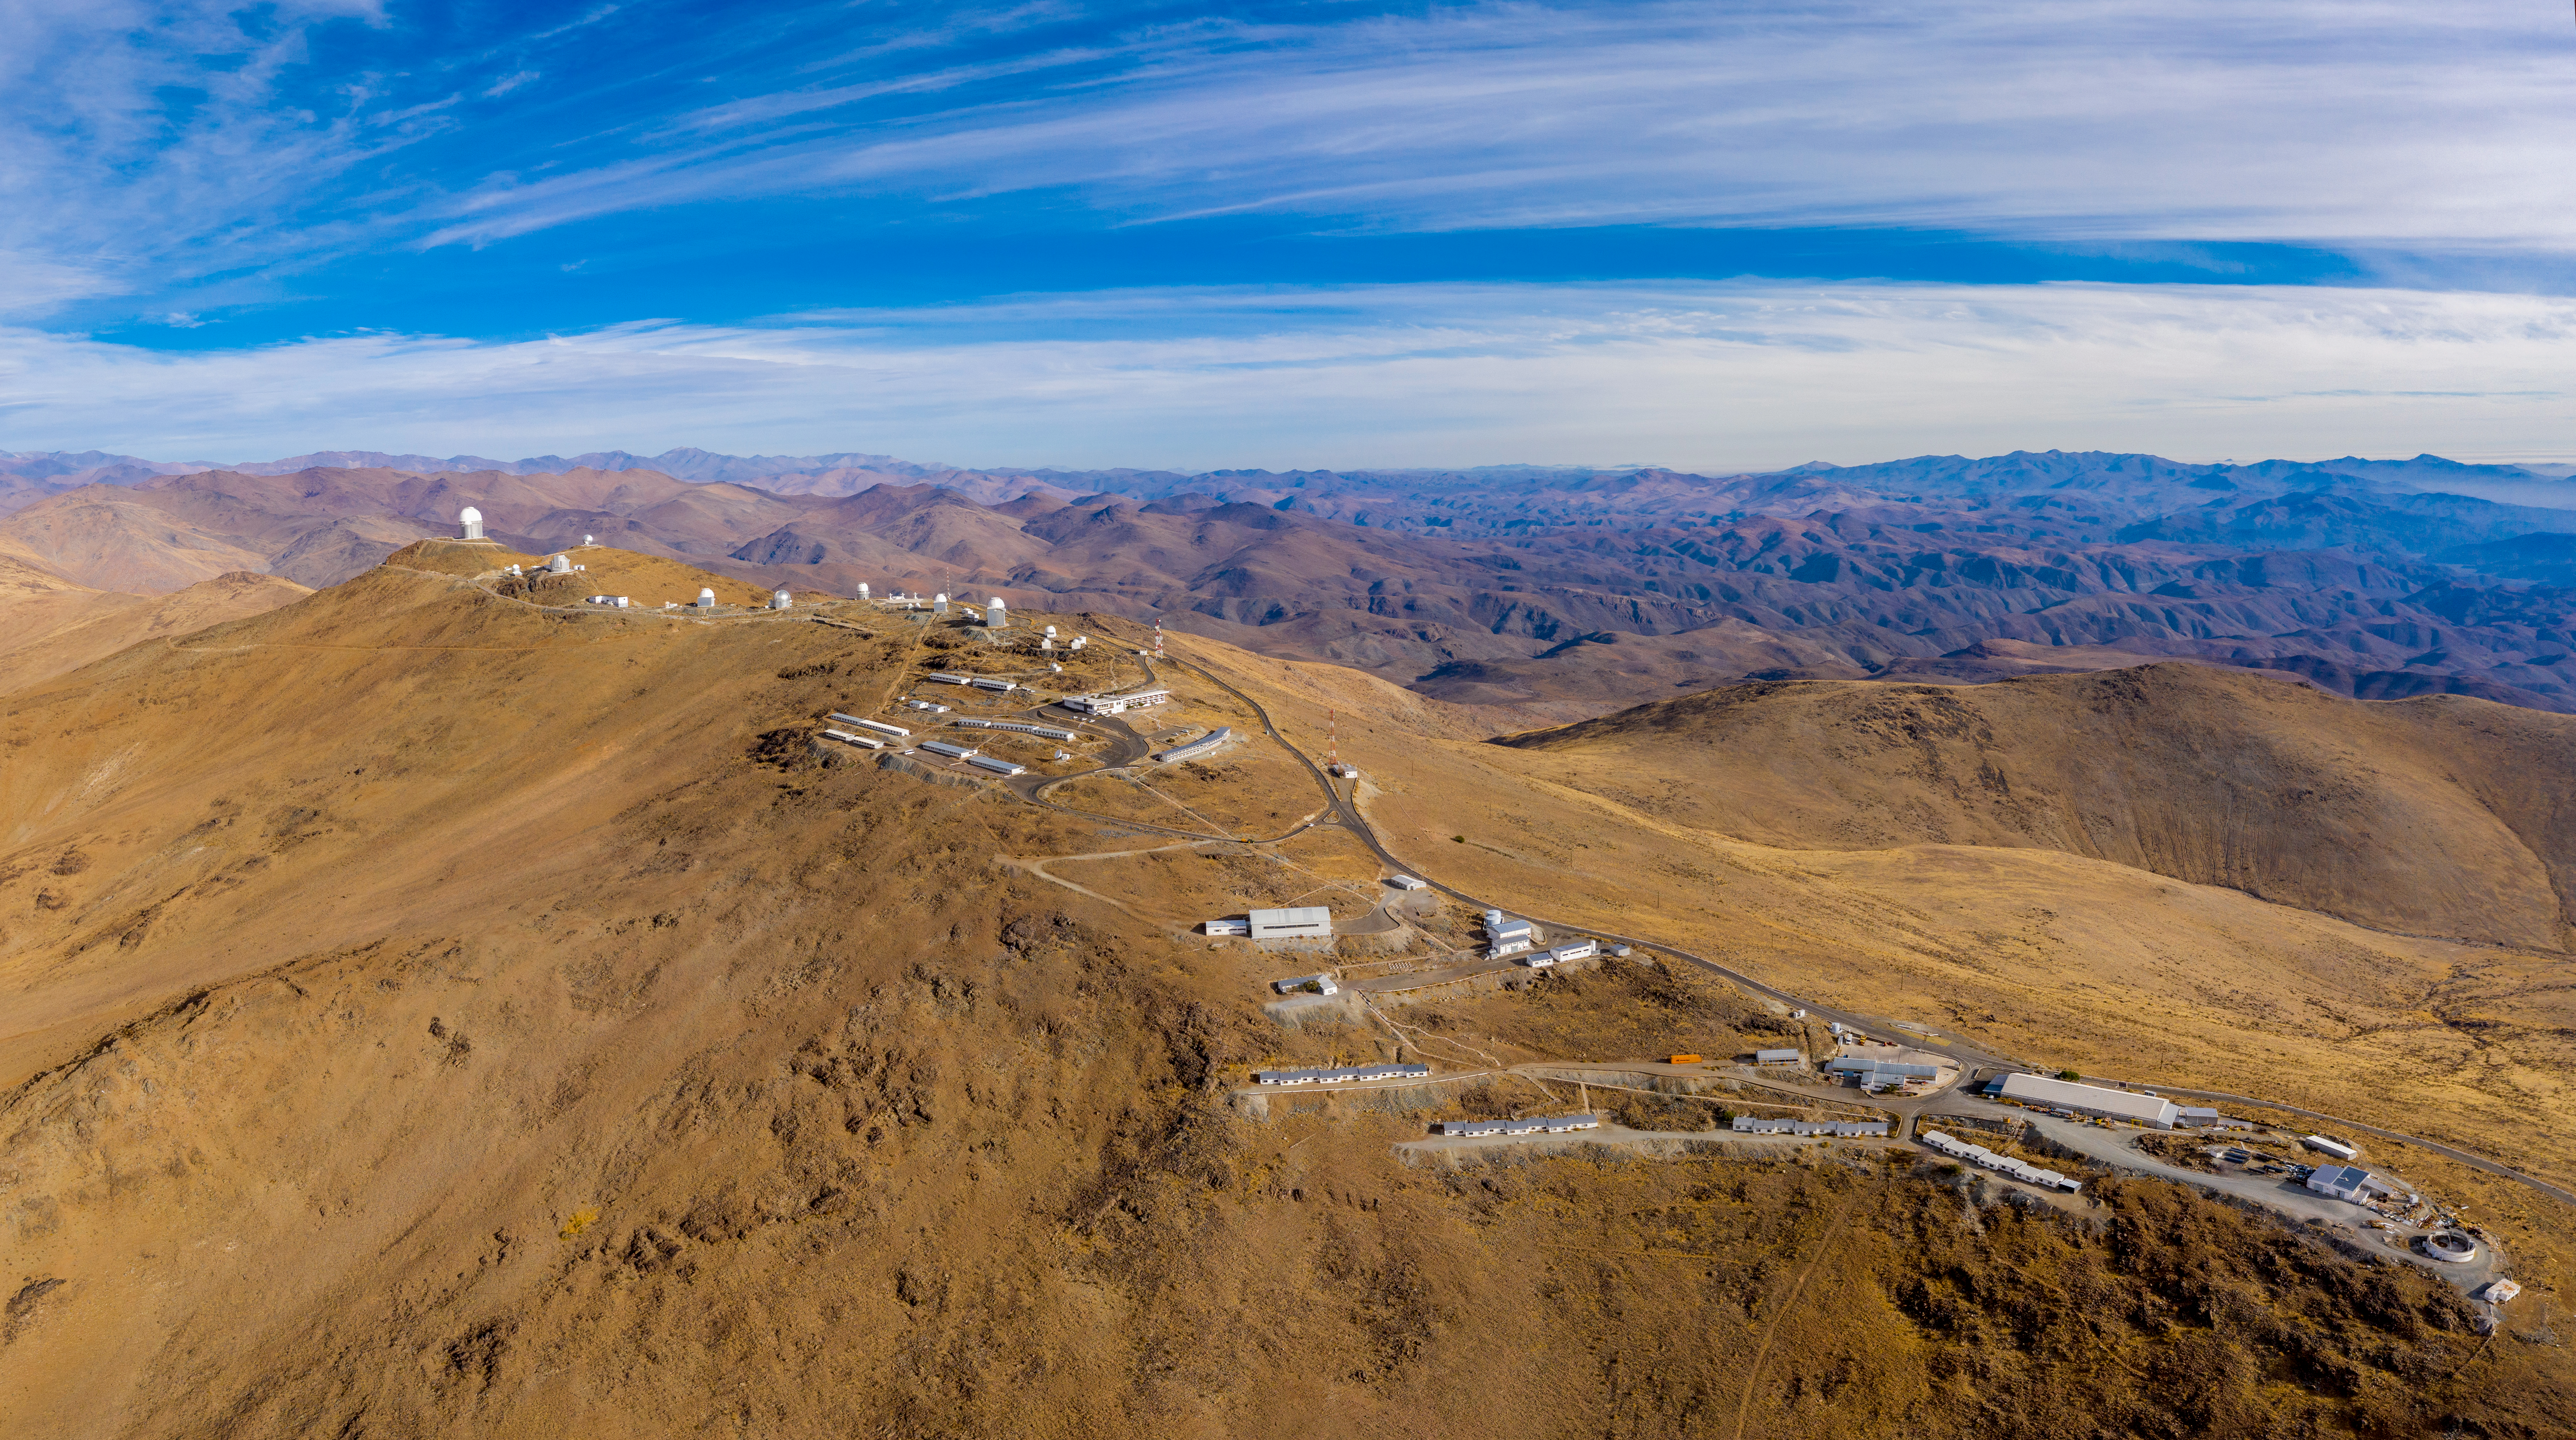

A village in the desert?

Located on the outskirts of the Chilean Atacama Desert, 600 km north of Santiago and at an altitude of 2400 metres, this seemingly tiny village in the middle of a desert is in fact ESO’s first observatory, the La Silla Observatory.

The many astronomical facilities hosted at La Silla include ESO’s 3.6-metre telescope and ESO’s New Technology Telescope (NTT), as well as several national telescopes, such as ExTrA or the Danish 1.54-metre telescope.

The 3.6-metre telescope started operations in 1977. It is home to the High Accuracy Radial velocity Planet Searcher (HARPS), a powerful exoplanet hunter that discovered Proxima b — an Earth-mass rocky planet orbiting our closest neighbouring star after the Sun.

Inaugurated in 1989, the NTT constituted a major milestone in the field of active optics, a technique that adjusts the shape of a telescope’s mirror against distortions caused by the weight of the mirror itself. Using technology developed at ESO, the NTT was the first telescope in which such corrections were done in real-time during observations.

A village needs power, and La Silla’s photovoltaic plant delivers 1.7 MW using solar panels that stretch over 100 000 square metres in the desert. Thanks to this, all electricity used at the observatory during the day is renewable, preventing the emission of up to 400 tonnes of carbon dioxide equivalent every year. This is part of ESO’s wider efforts to reduce our environmental impact and operate our facilities in a more sustainable way.

Credit: ENEL